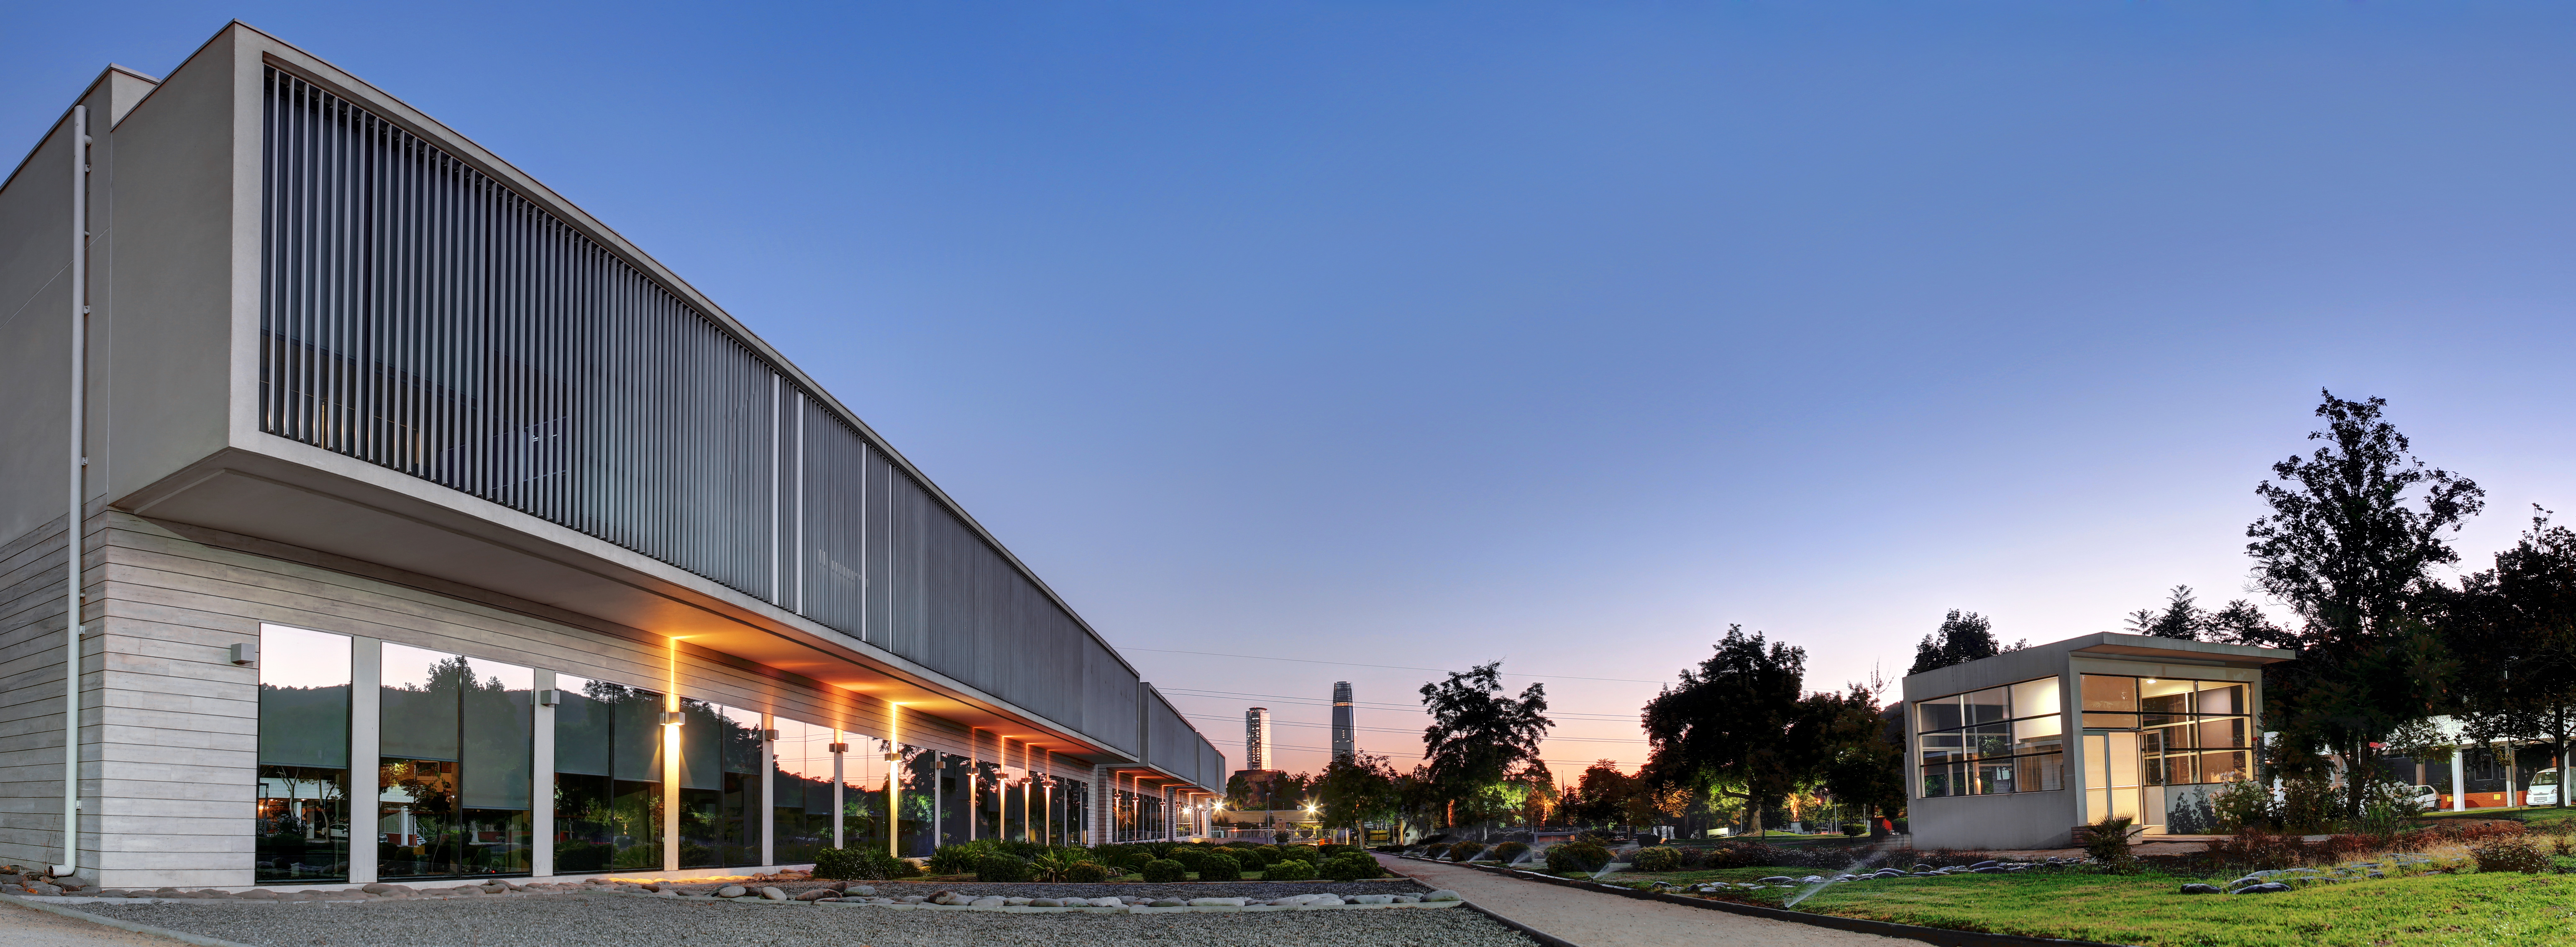

The Santiago Central Office building

The Santiago Central Office building, headquarters of ALMA project in the Vitacura district of the Chilean capital.

Credit: R. Wesson (ESO)